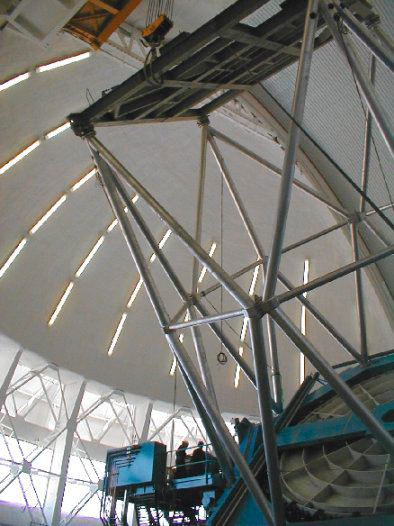

First Oil, Gemini South. March 6, 2000

First Oil, including manual movement in azimuth and elevation, for Gemini South.

Credit: International Gemini Observatory/AURA